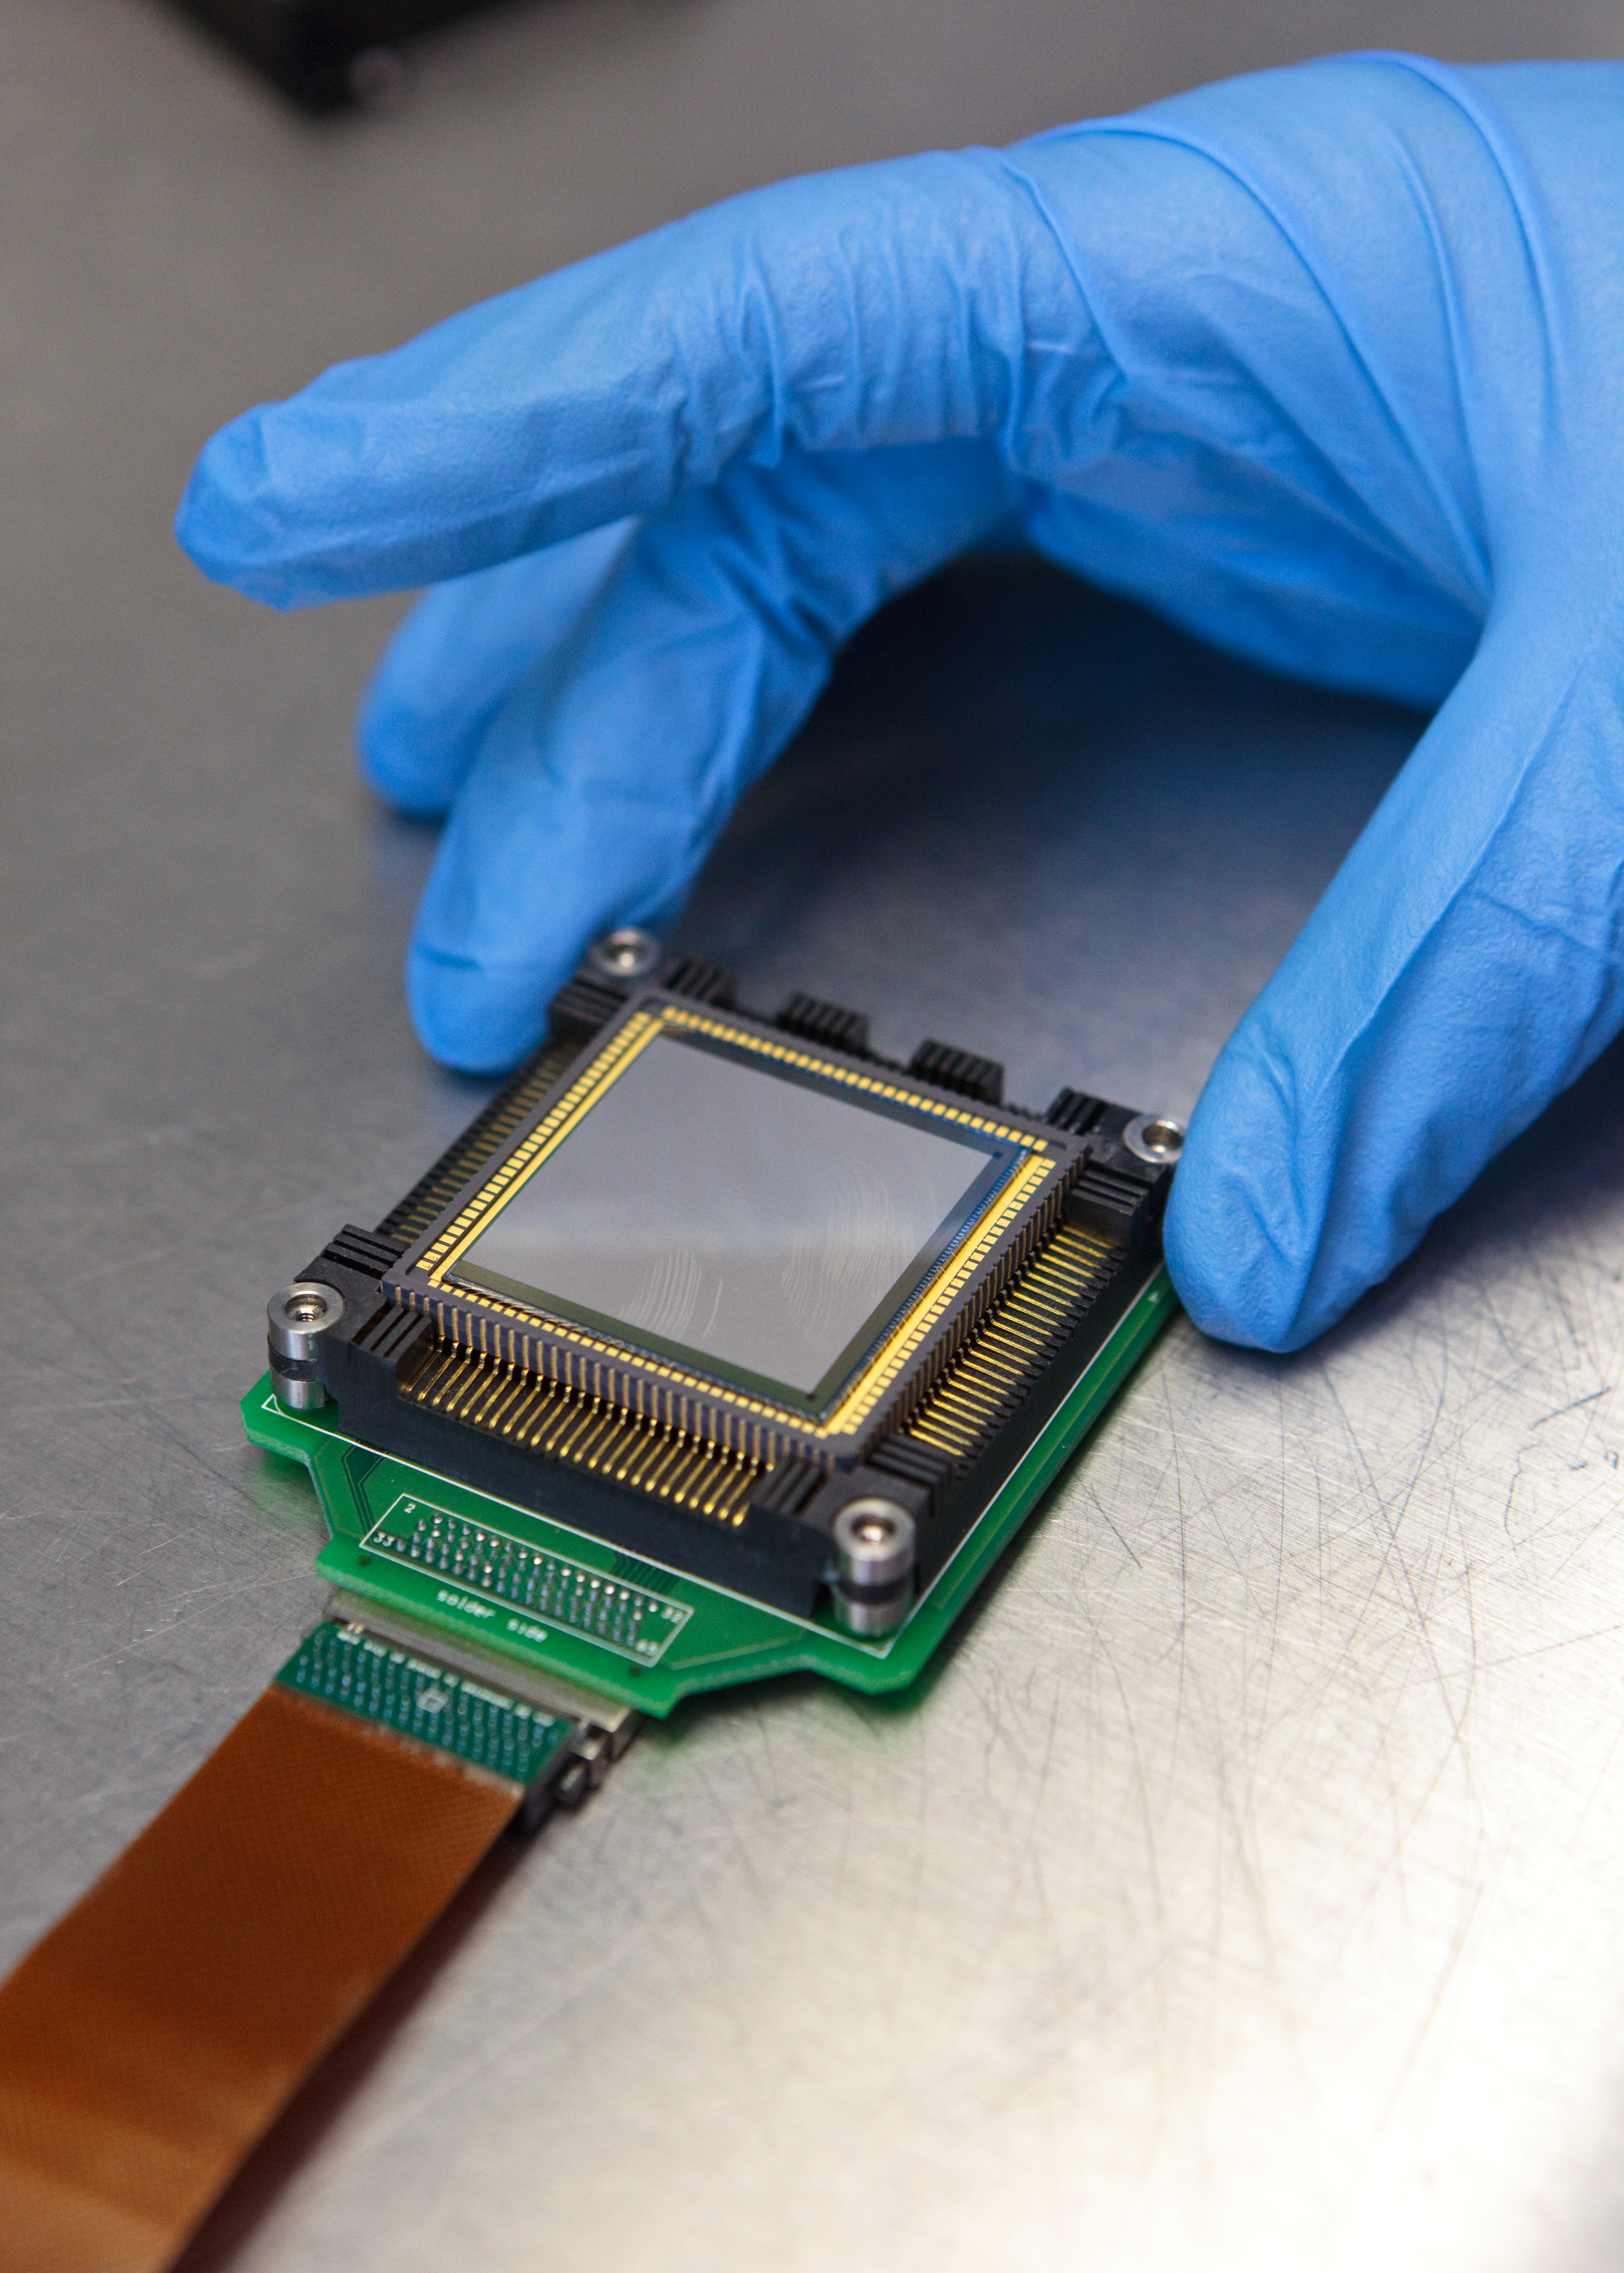

Aquarius, a new infrared CCD

Aquarius is a high flux 1Kx1K Si:As array for ground-based observations in the mid-infrared, developed at Raytheon Vision Systems.

It is a high flux version of the MIRI arrays developed for the James Webb Space Telescope, with a much larger storage capacity, as required by ground-based instruments.

The Aquarius array will be used by the VLT mid-infrared instrument VISIR and also in the VLTI interferometer instrument MATISSE.

It has a storage capacity of 15 million electrons, 64 parallel video output channels and can be read out at frame rates of up to 150 Hz. The unit cell design consists of a simple source follower but also offers switchable gain (storage capacities switchable between 15 million and 1 million electrons). Centred windowing is also possible.

Credit: ESO